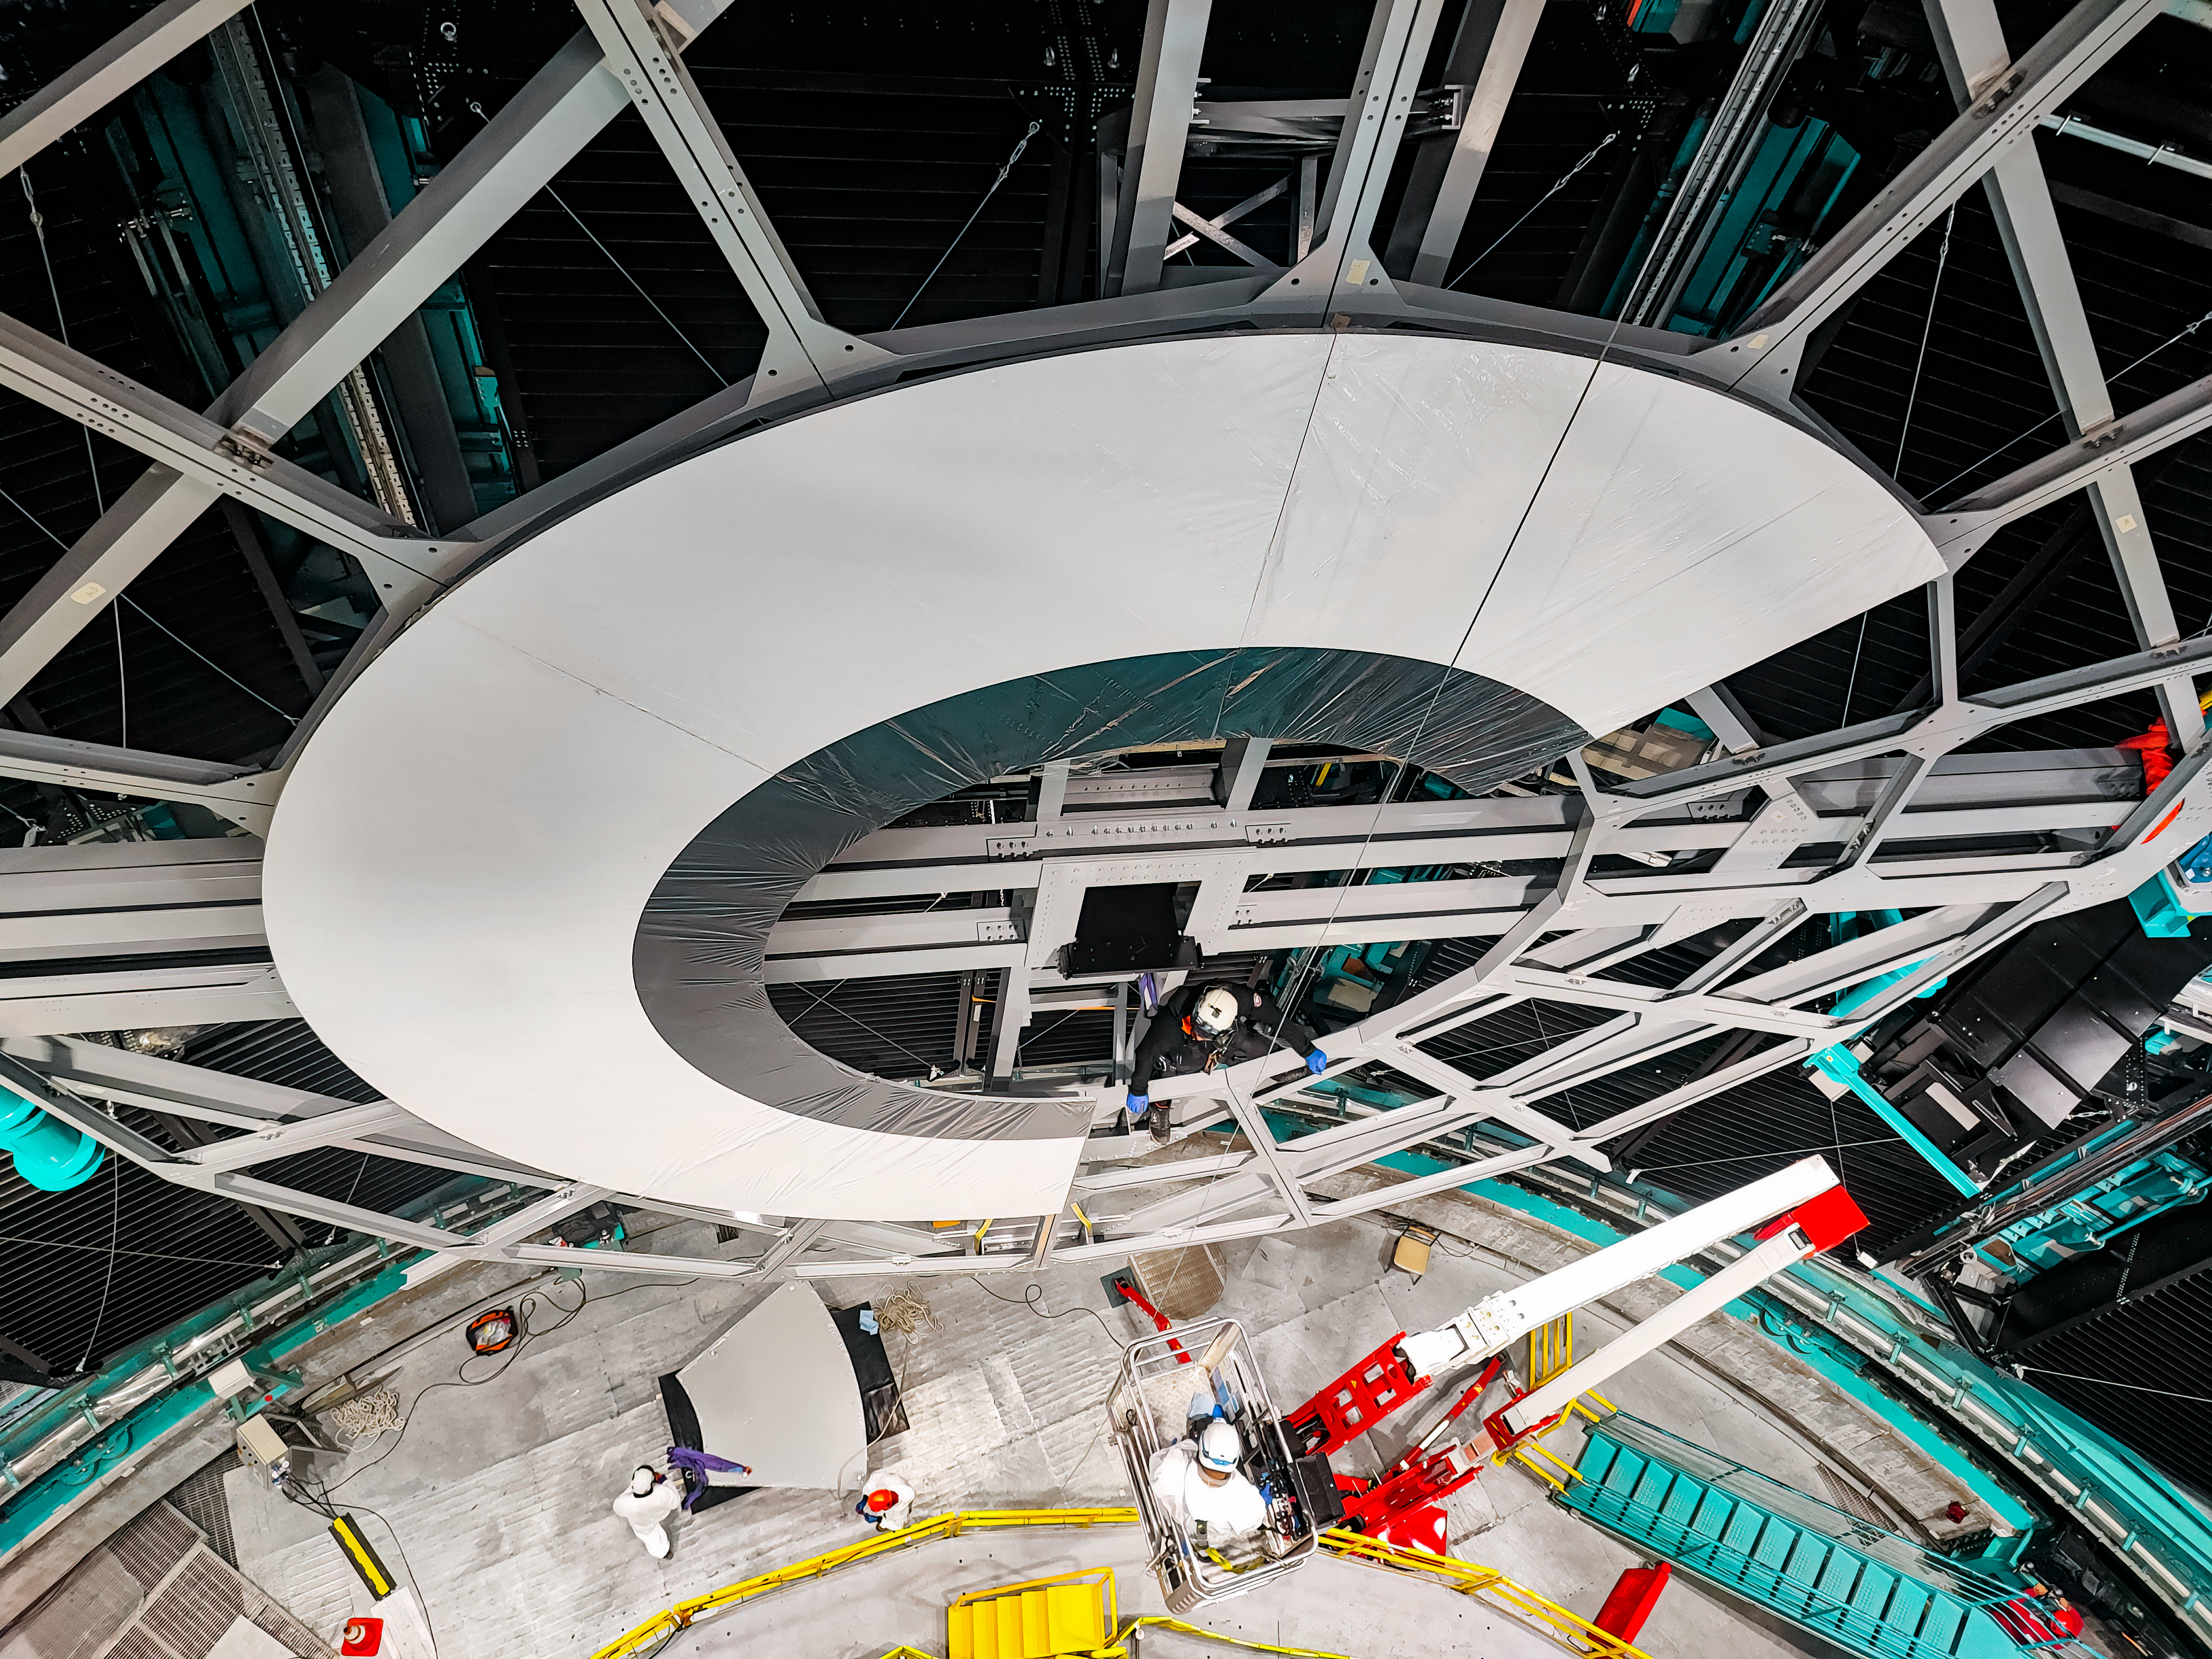

Rubin Calibration Screen Installation

The summit team completed Installation of Rubin's in-dome calibration screen in January 2025. Each panel was carefully lifted into place using special winches and soft cloth slings.

Credit: RubinObs/NOIRLab/SLAC/DOE/NSF/AURA/H. Herrera